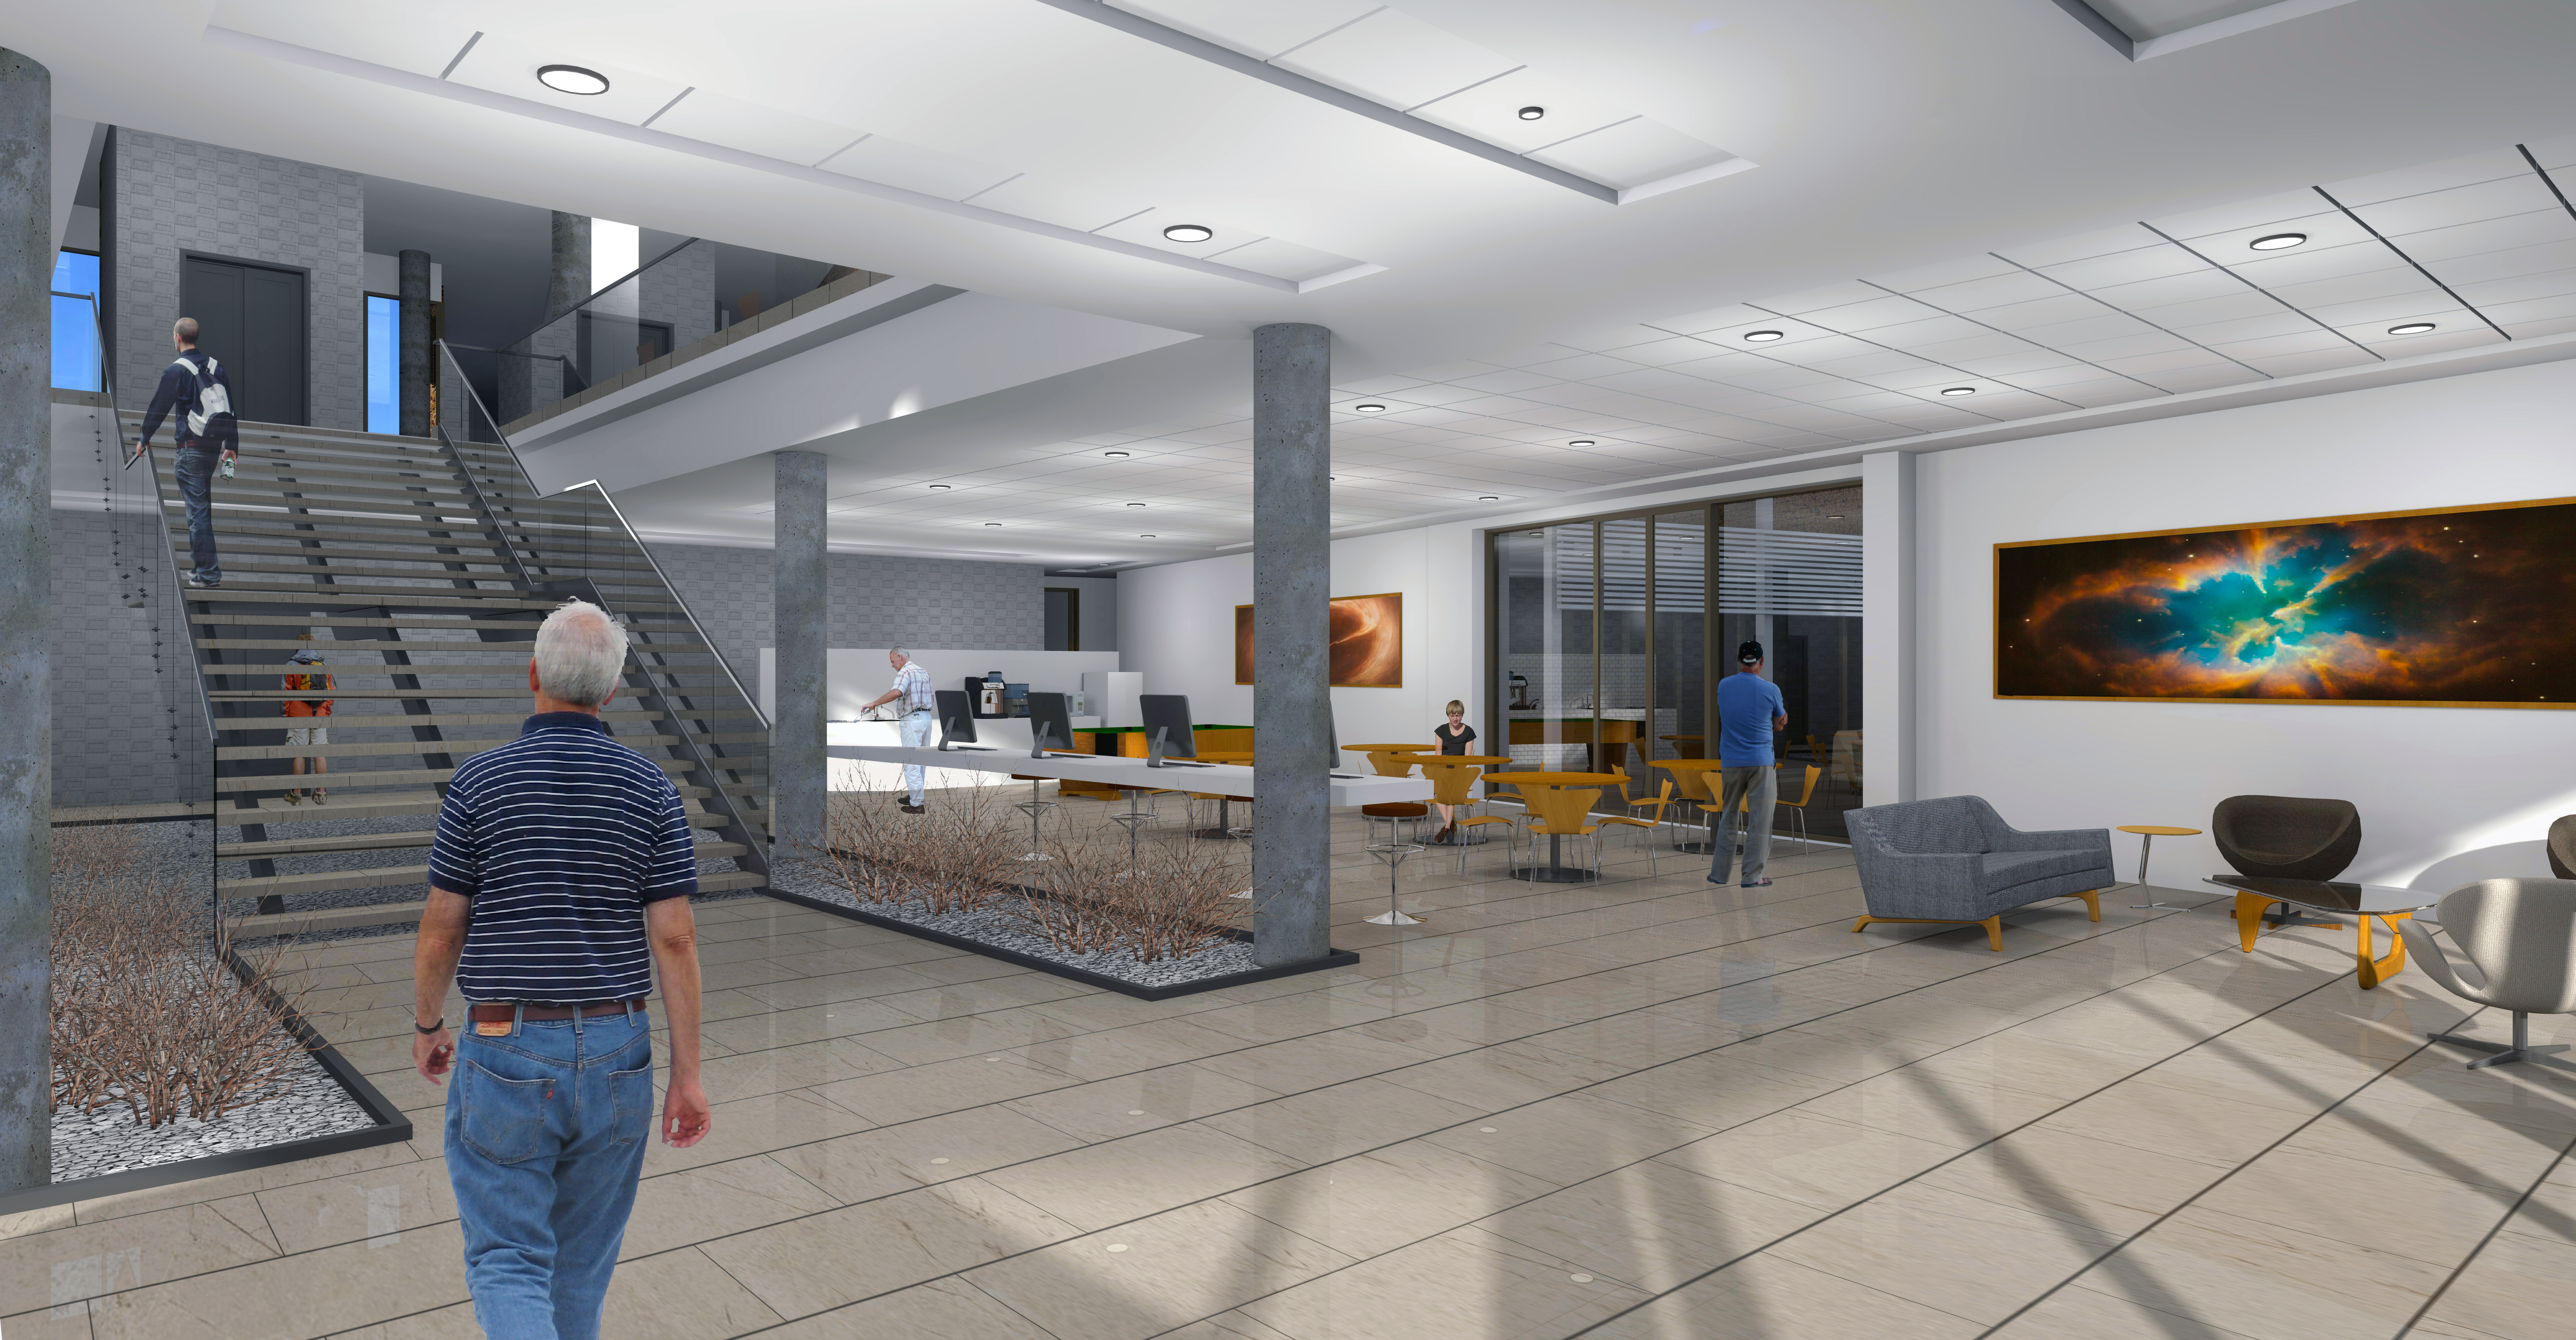

ALMA Residencia: Interior view access hall & lounge, 1st floor main building

The ALMA Residencia will be the new home for staff and visitors to the facility. The shape of the buildings and the colour of the exteriors of this major architectural project have been designed to meld with the topography, the environment and the landscape of the ALMA site. The design was undertaken by the Finnish architects Kouvo & Partanen and was then adapted to the Chilean market by Rigotti + Simunovic Arquitectos, a Chilean firm of architects.

Credit: ESO/Rigotti + Simunovic Arquitectos